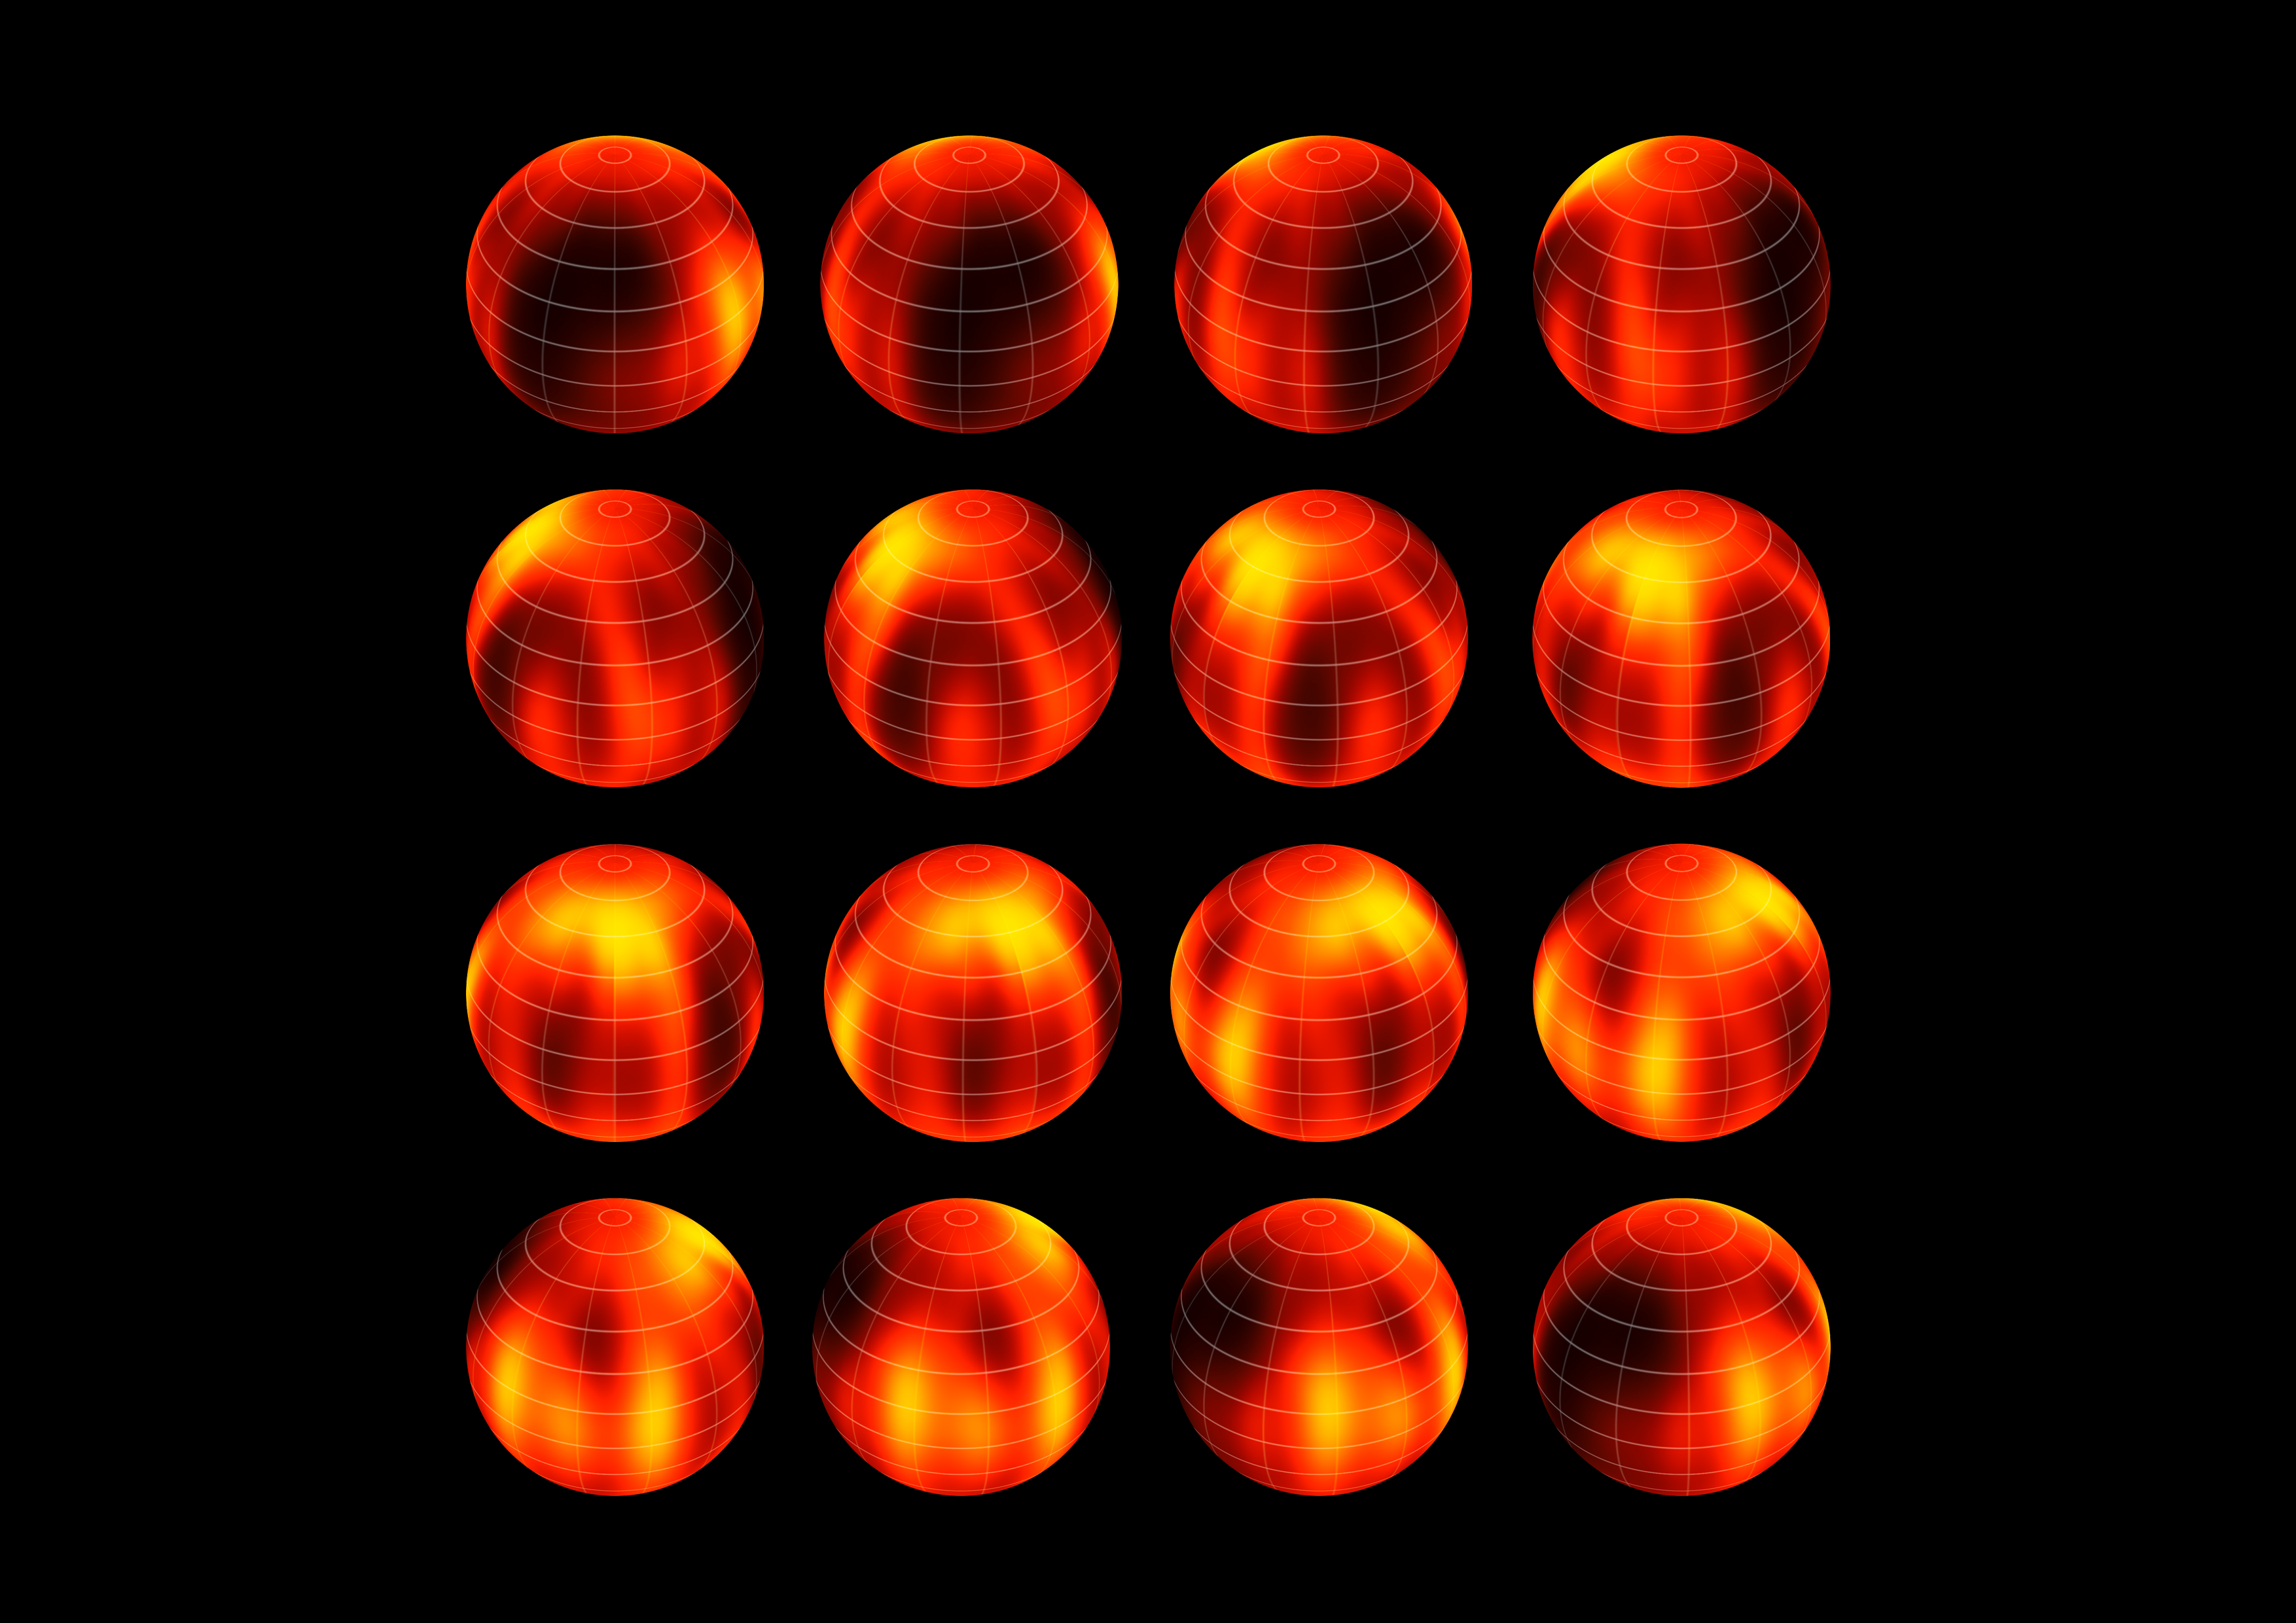

Surface map of Luhman 16B recreated from VLT observations

ESO's Very Large Telescope has been used to create the first ever map of the weather on the surface of the nearest brown dwarf to Earth. An international team has made a chart of the dark and light features on WISE J104915.57-531906.1B, which is informally known as Luhman 16B and is one of two recently discovered brown dwarfs forming a pair only six light-years from the Sun.

The figure shows the object at sixteen equally-spaced times as it rotates once on its axis.

Credit: ESO/I. Crossfield